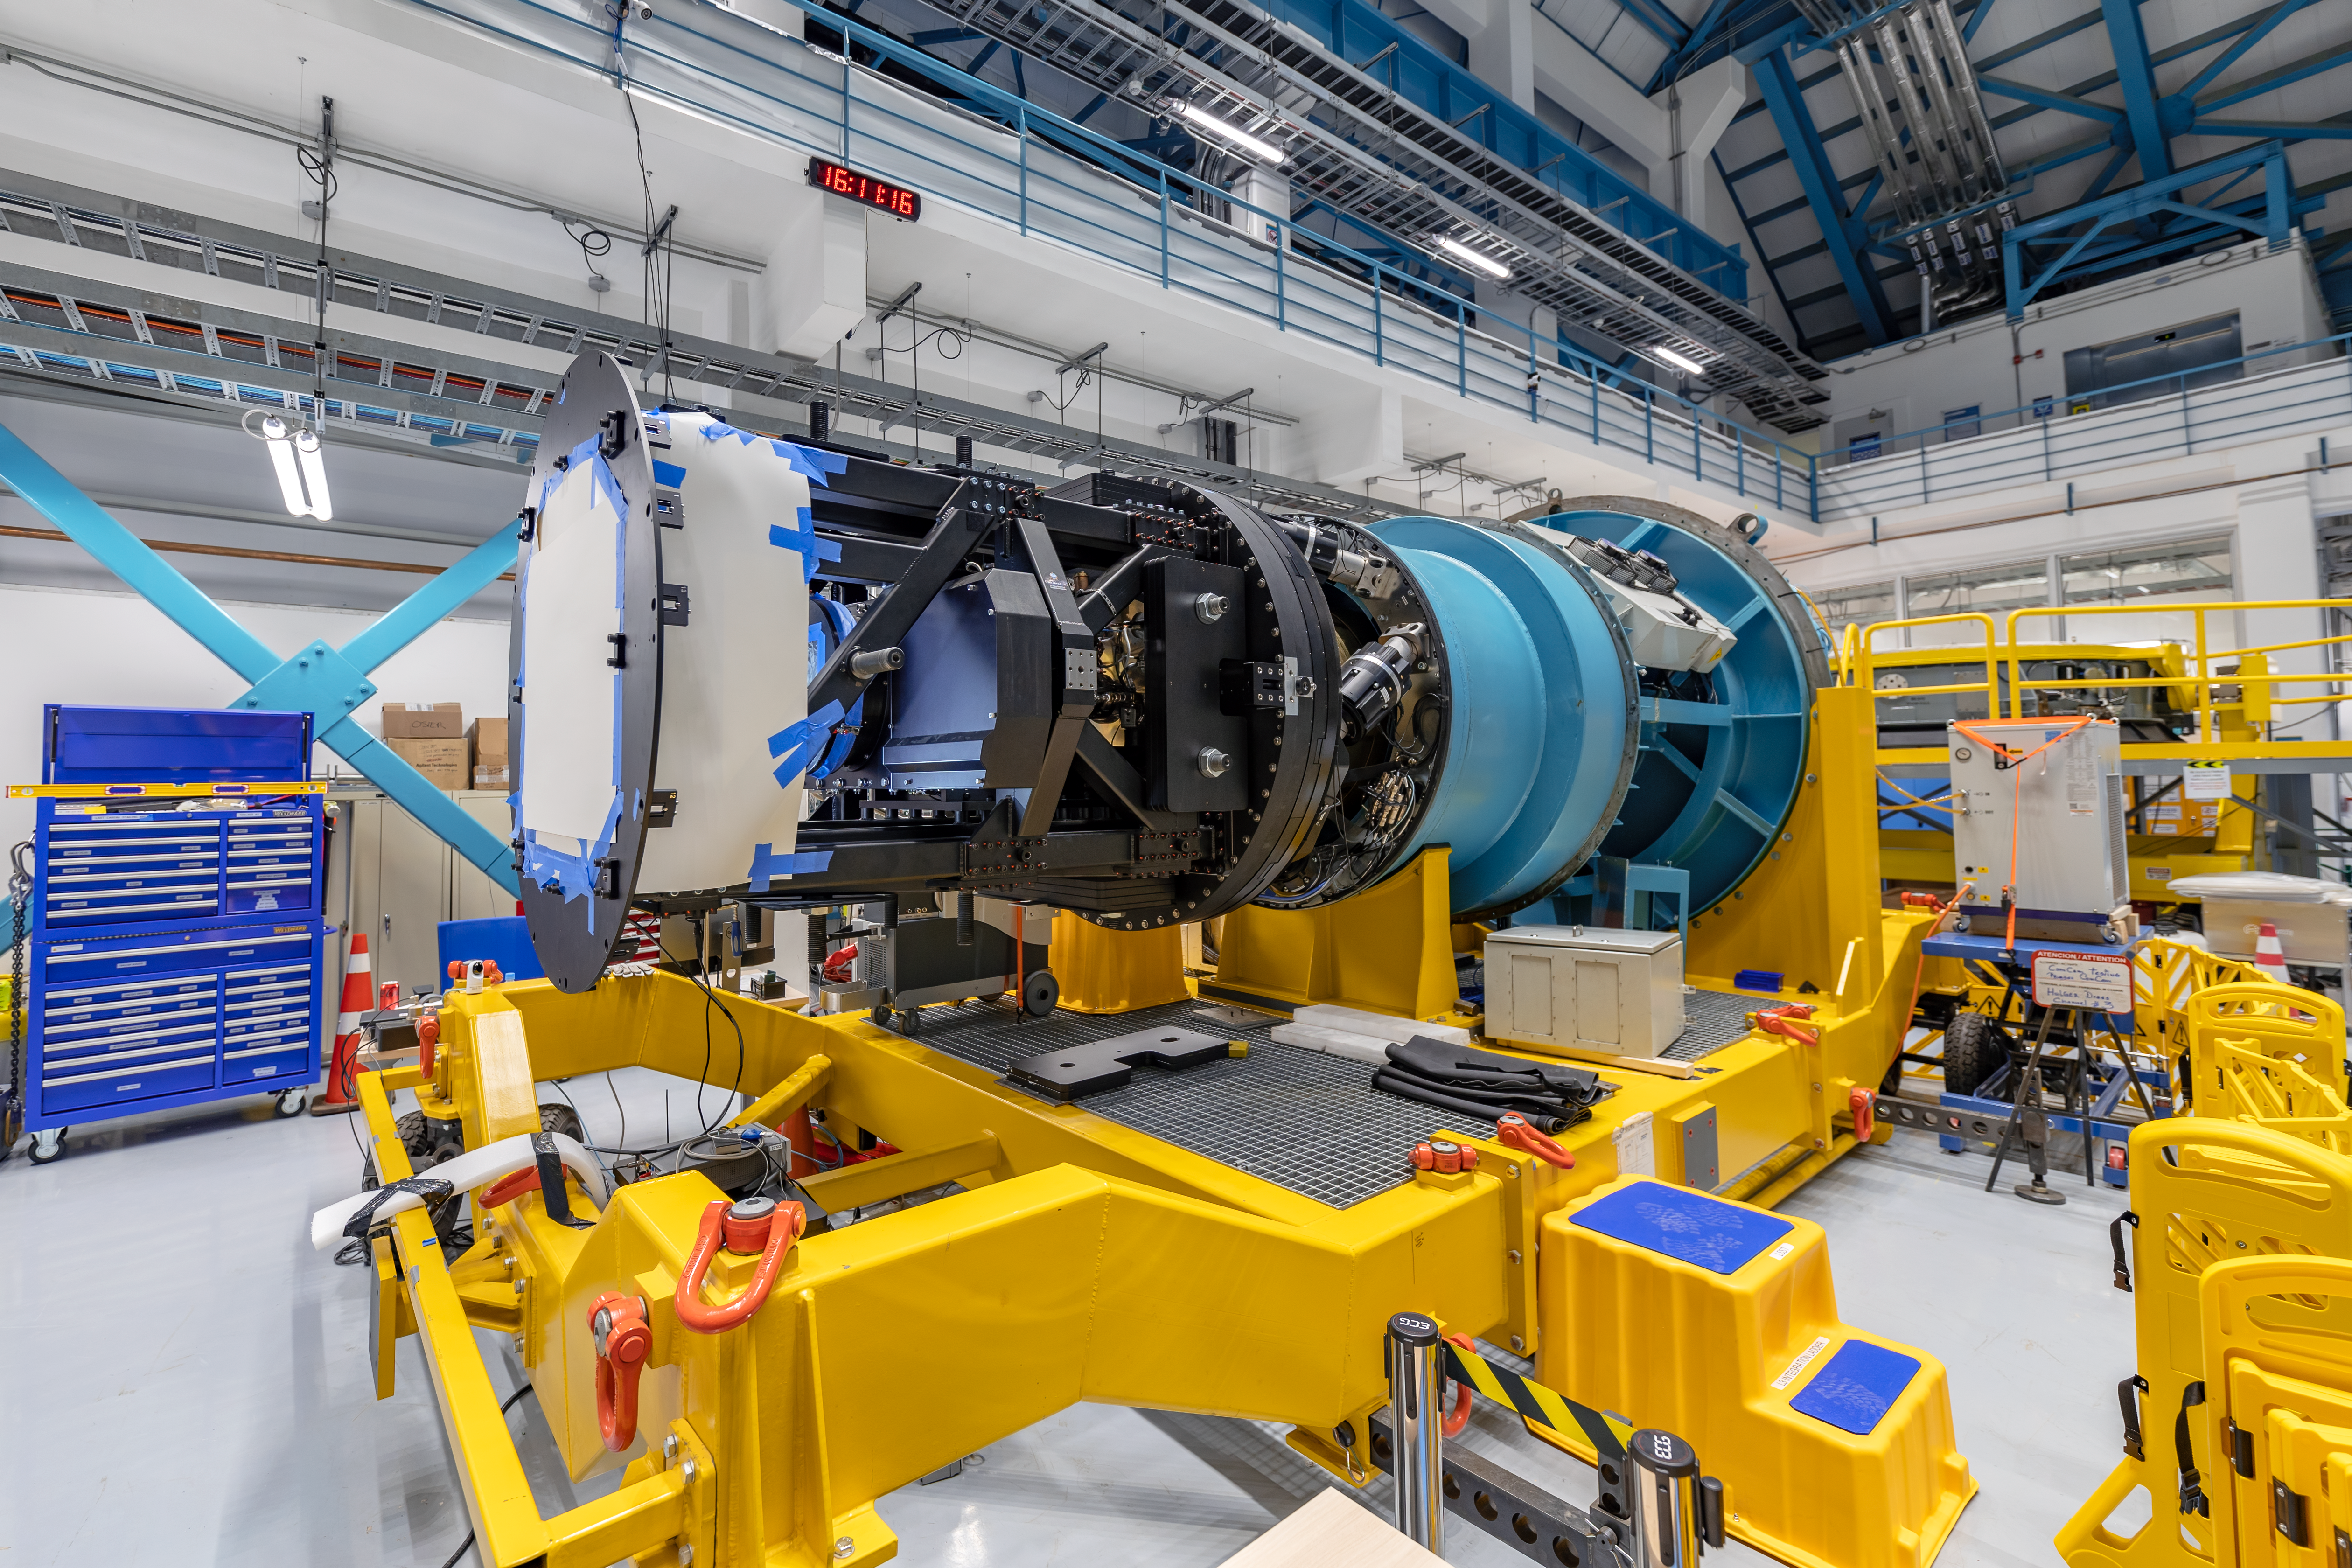

Rubin Observatory LSST Camera

Credit: NOIRLab/AURA/NSF/ T. Slovinský